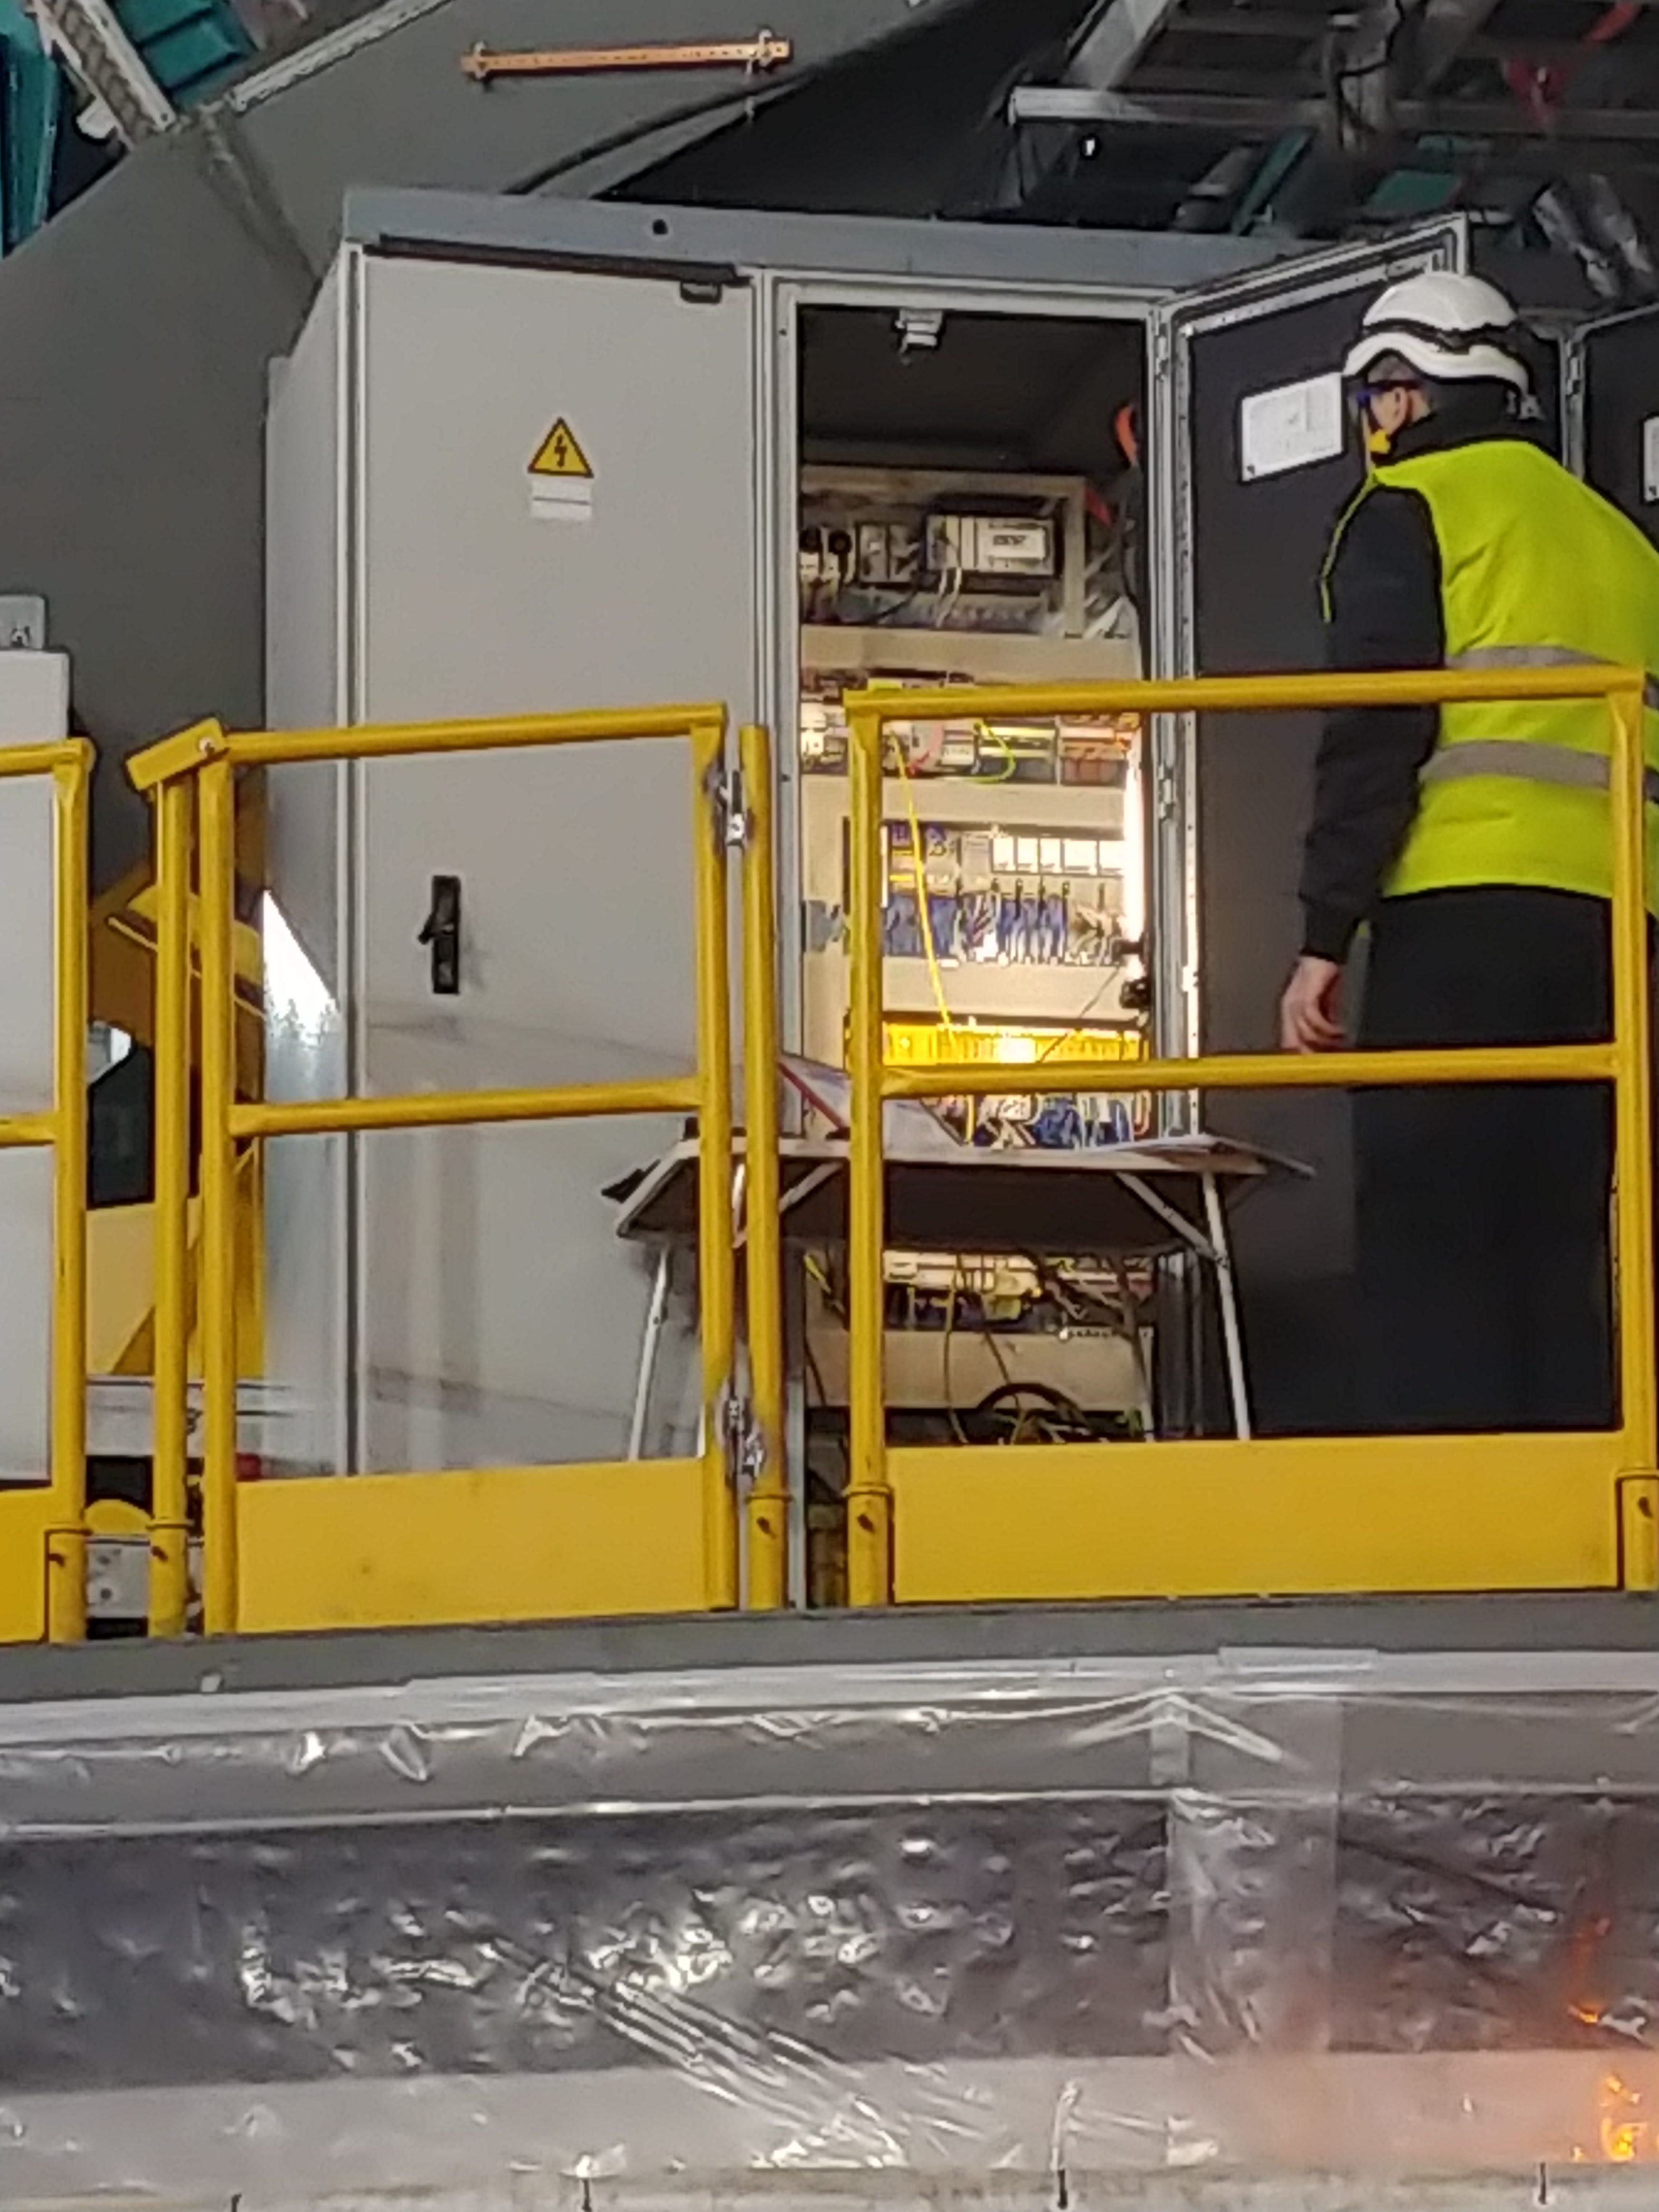

TMA Safety Review

An LSST team spent 5 days in Spain this month, conducting a thorough safety review of the Telescope Mount Assembly (TMA), at vendor Asturfeito. LSST Safety Manager Chuck Gessner, Telescope and Site Technical Manager Shawn Callahan, Senior Systems Engineer Austin Roberts, and Lead Electrical Engineer Oliver Wiecha inspected the numerous safety features included in the structure of the TMA.

Credit: Rubin Observatory/NSF/AURA